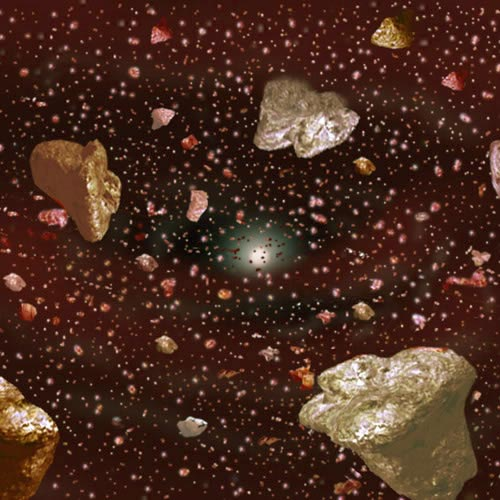

Artist's conceptualization of asteriodial collisions

Artist's conceptualization of asteriodial collisions in the young solar system.

Credit: International Gemini Observatory/NOIRLab/NSF/AURA/J. Lomberg